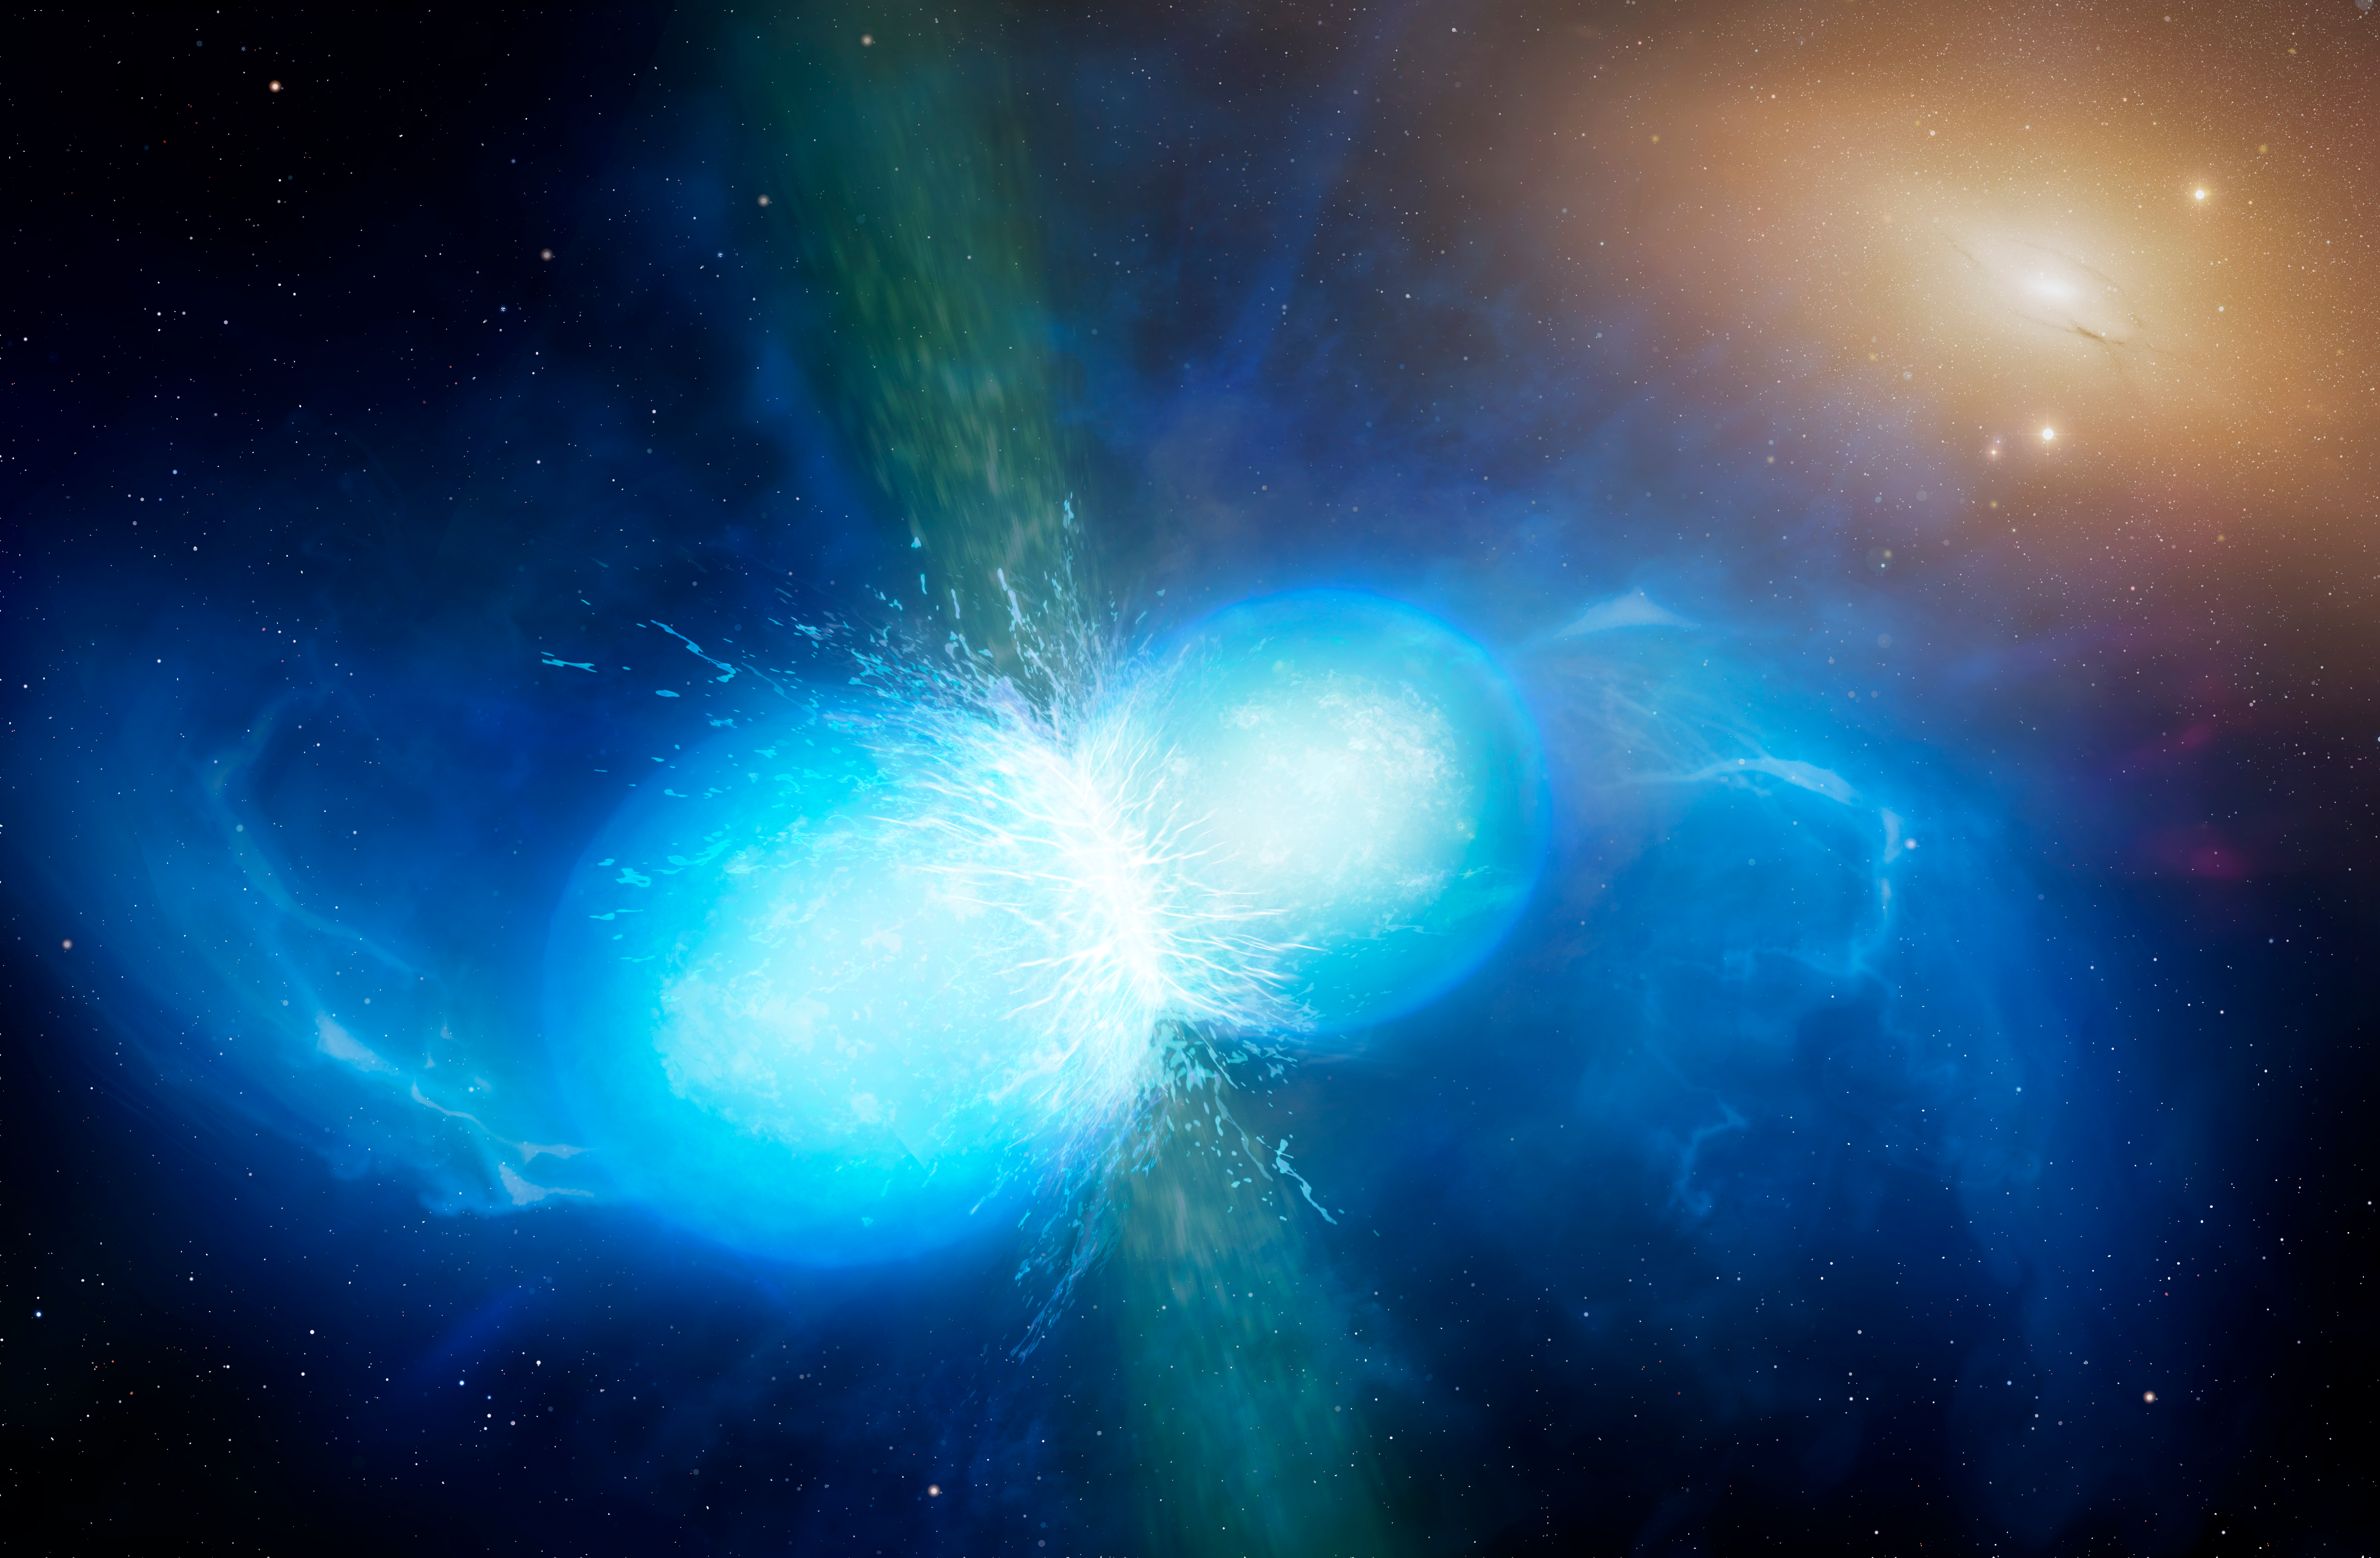

Artist’s impression of merging neutron stars

This artist’s impression shows two tiny but very dense neutron stars at the point at which they merge and explode as a kilonova. Such a very rare event is expected to produce both gravitational waves and a short gamma-ray burst, both of which were observed on 17 August 2017 by LIGO–Virgo and Fermi/INTEGRAL respectively. Subsequent detailed observations with many ESO telescopes confirmed that this object, seen in the galaxy NGC 4993 about 130 million light-years from the Earth, is indeed a kilonova. Such objects are the main source of very heavy chemical elements, such as gold and platinum, in the Universe.

Credit: University of Warwick/Mark Garlick